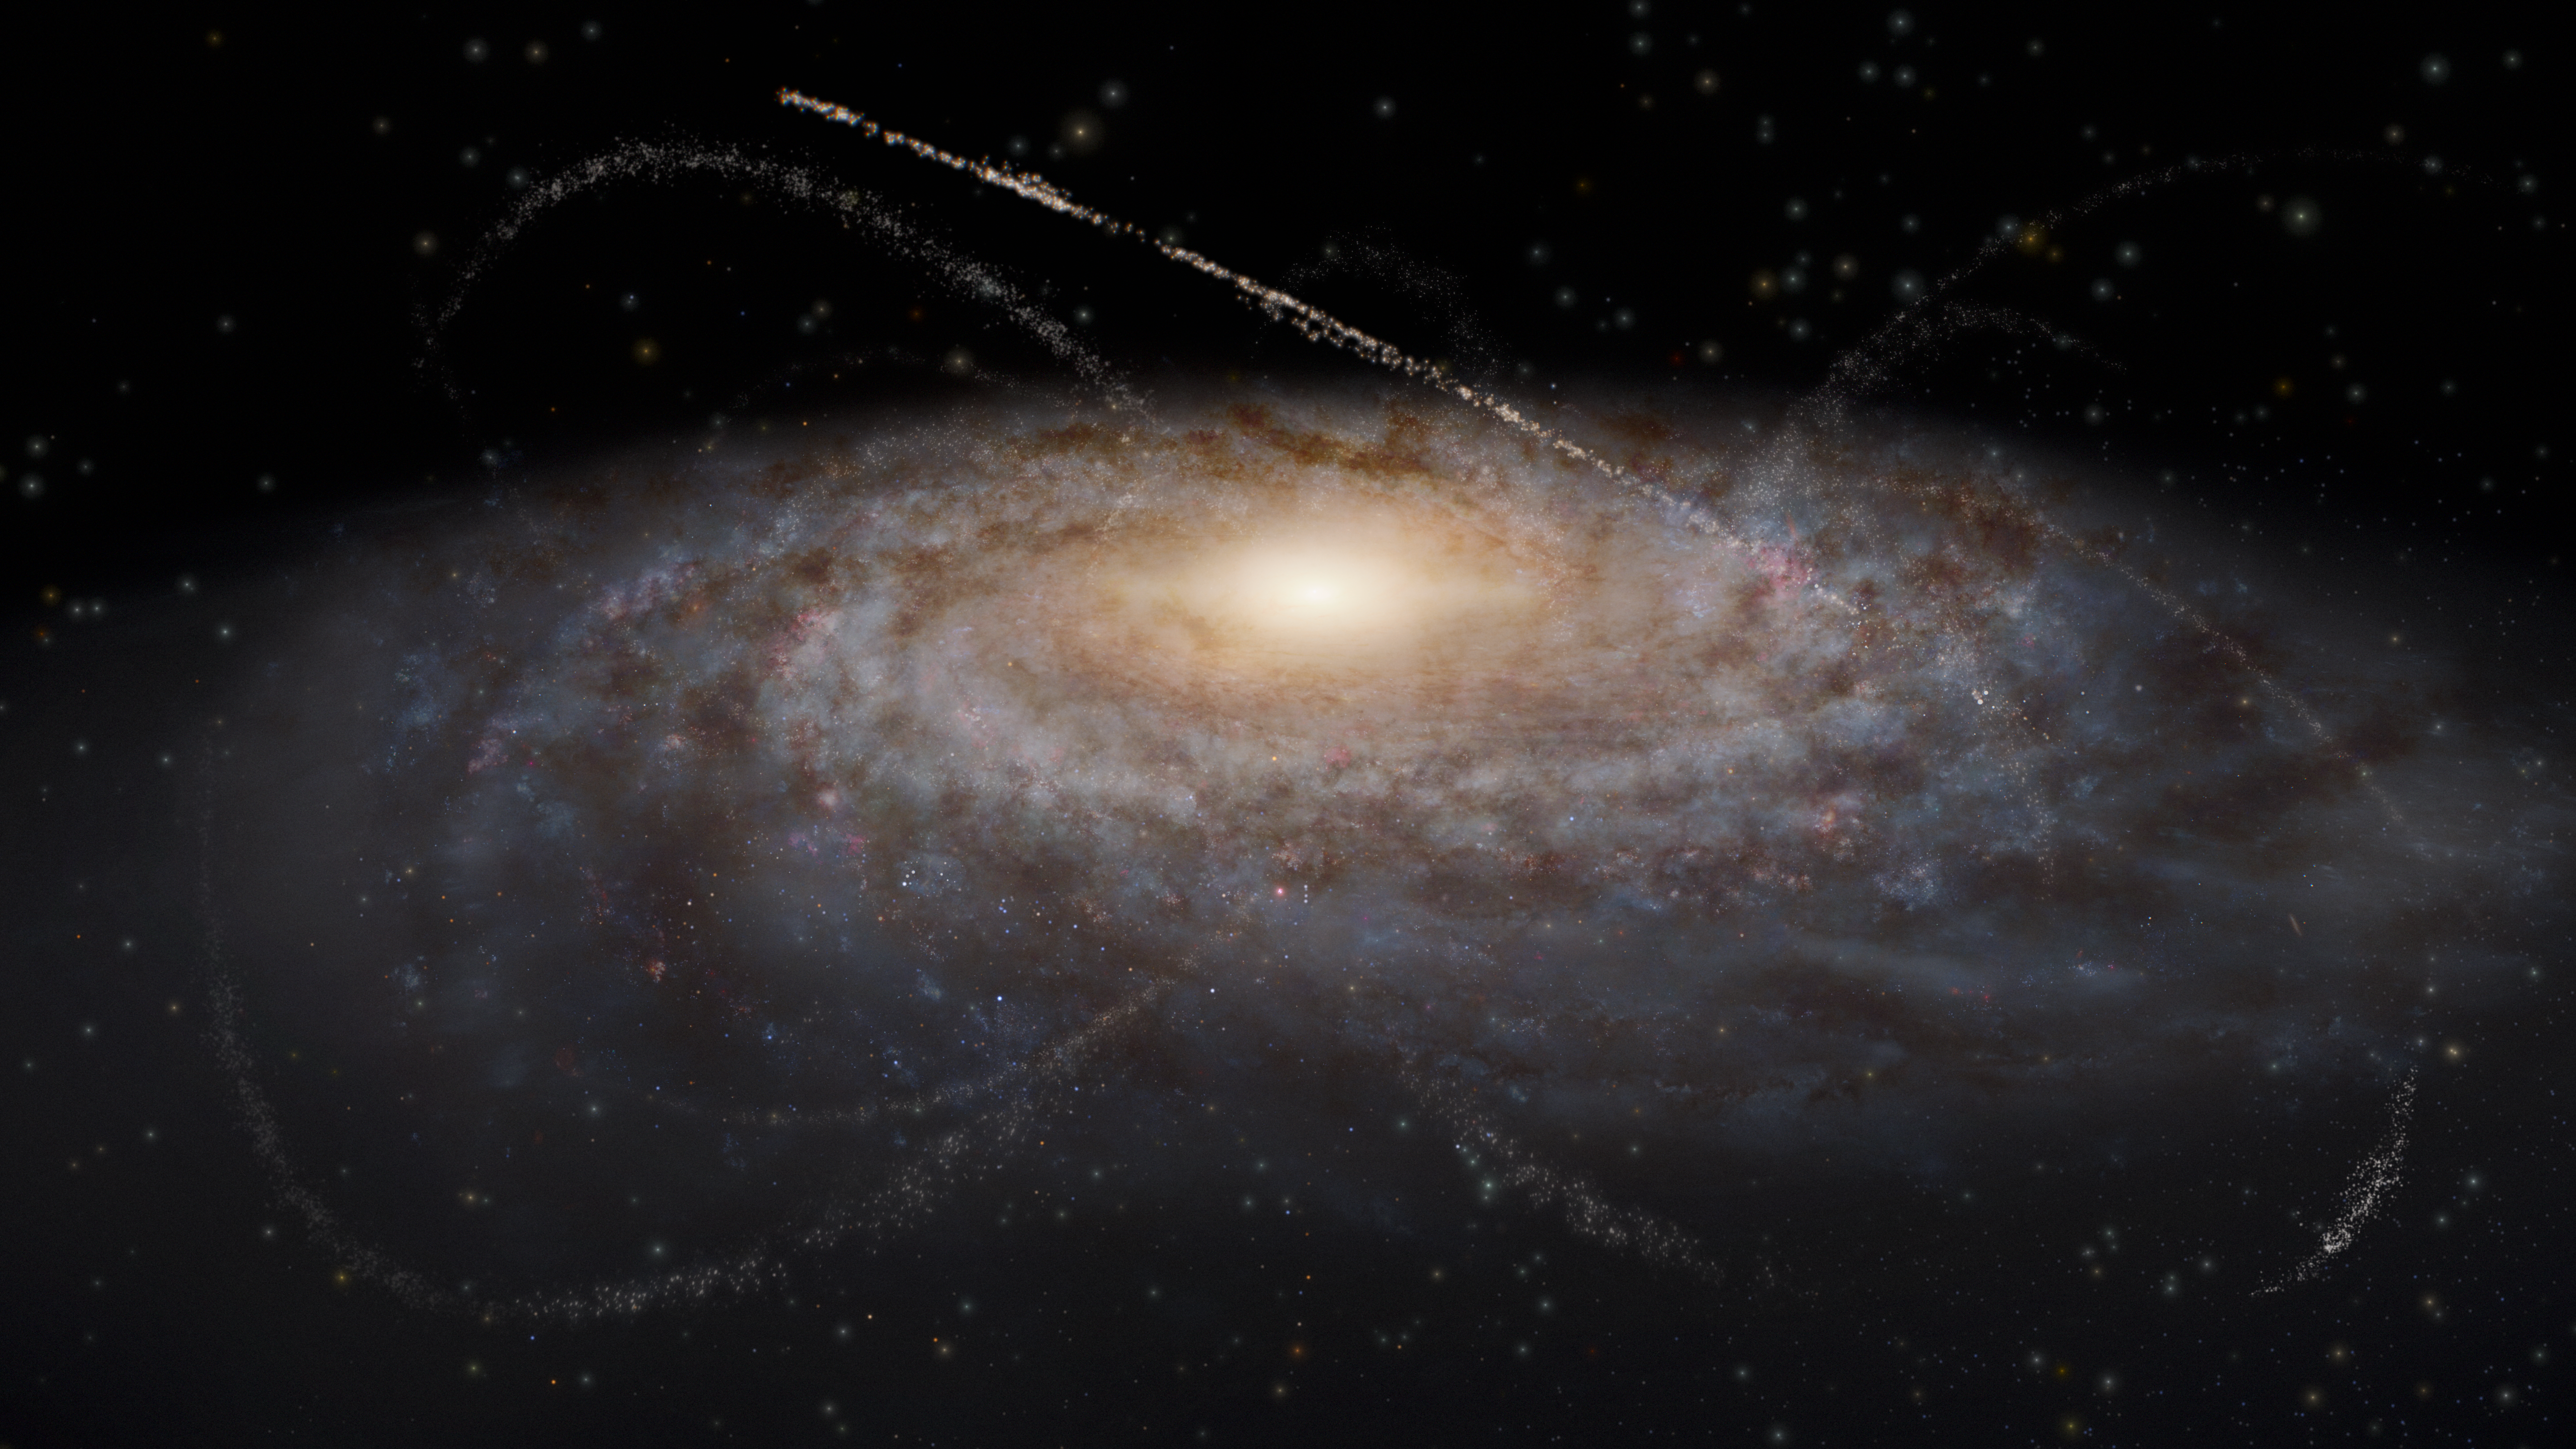

Artist’s Impression: Stellar streams in and around the Milky Way

This artist’s impression shows a myriad of stellar streams in and around the Milky Way. These stretched-out remnants of dwarf galaxies and star clusters showcase gravitational interactions between stars, clumps of dark matter, and the entire galaxy. Rubin Observatory will reveal many more stellar streams than we have seen thus far, enabling scientists to study our galaxy’s history and properties of dark matter in more detail than ever before.

Alt text: An artist’s impression of streams of stars around a galaxy. The galaxy occupies most of the image as a fuzzy blue-white oval with spiral features extending out clockwise. The light clouds are interspersed with small dark brown splotches in the same spiral pattern around the center, representing dust clouds. The galaxy’s center is a bright yellow glow. Overlaid on top of and surrounding the galaxy are several criss-crossing, faint tendrils of stars that represent satellite dwarf galaxies and star clusters that have been stretched out into long thin lines. The tendrils have various lengths and widths, though all are arcs rather than complete circles. The background is black.

Credit: RubinObs/NOIRLab/SLAC/NSF/DOE/AURA/J. daSilva, M. Zamani